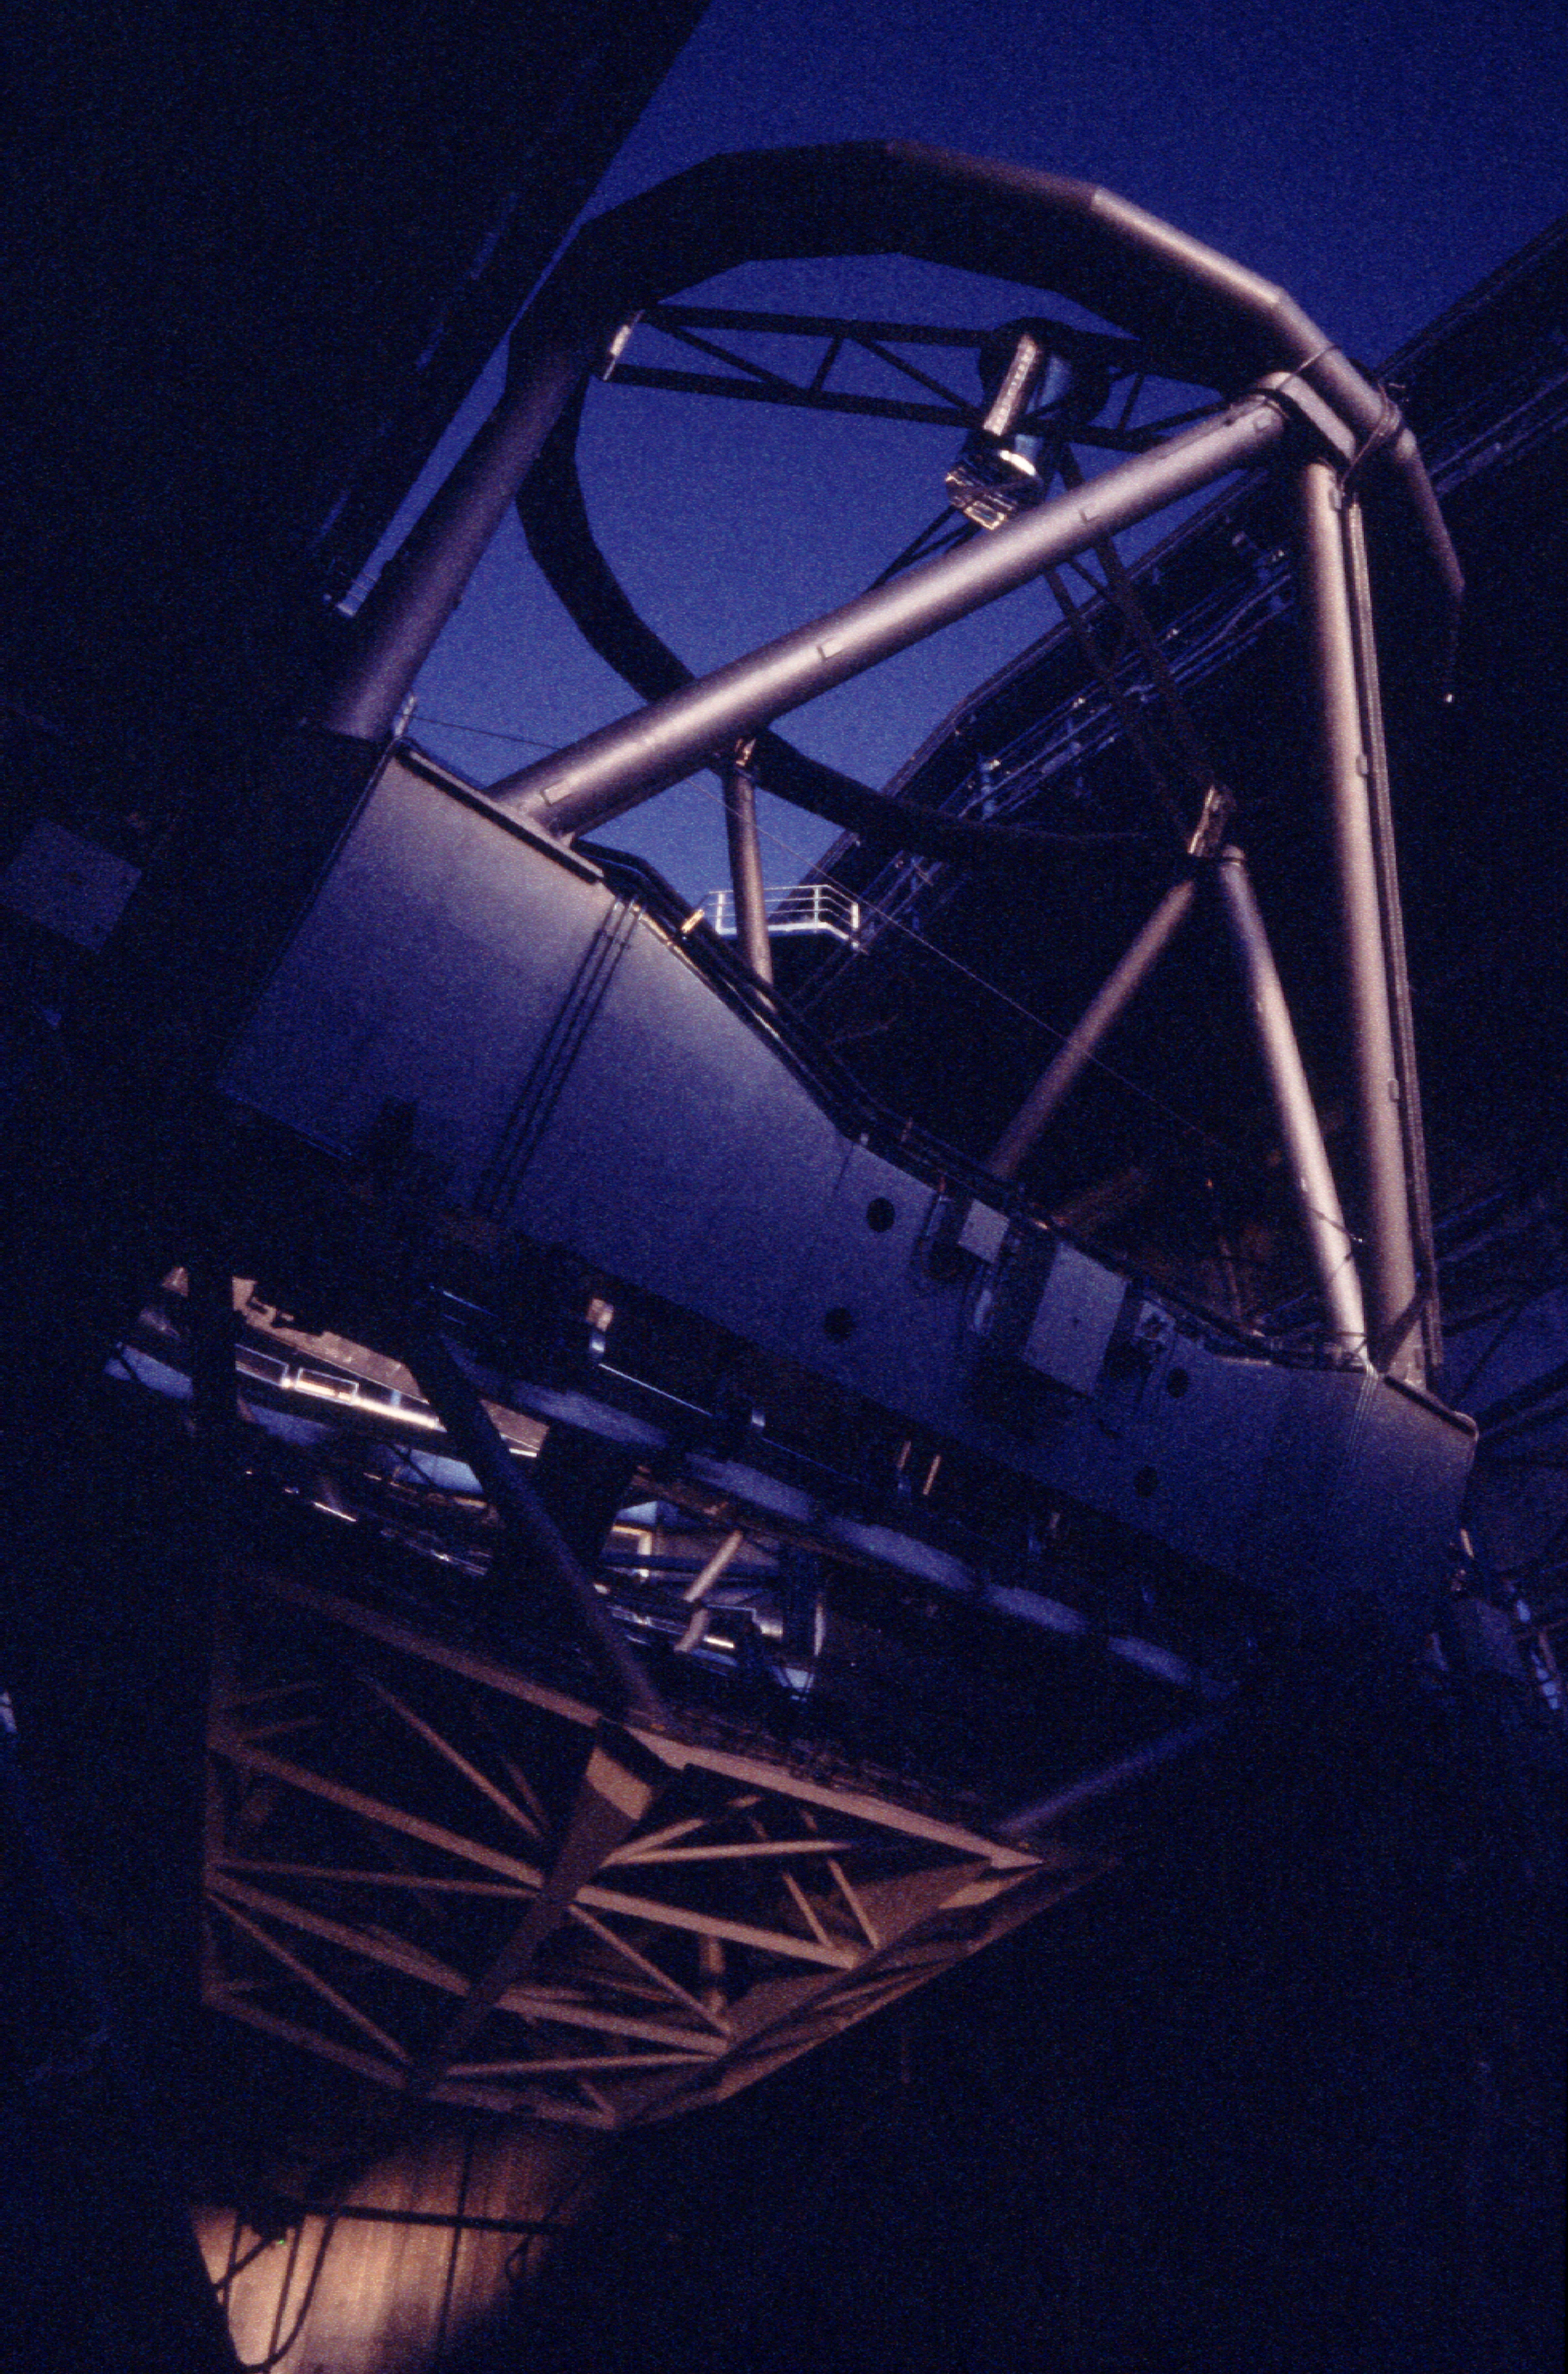

Preparing for the observations

As the sky gets darker, KUEYEN is still seen in evening moonlight. (Photo obtained on March 23, 2000).

Astronomical observations begin soon after sunset at Paranal.

Normally, they start with a series of test and calibration exposures that serve to determine the exact status of the various instruments, e.g., in terms of sensitivity at different wavelengths.

Some of these exposures are performed on a white target on the inside of the telescope enclosure, others are made on the sky, as it gets progressively darker.

If they are included in a programme, observations of comparatively bright objects may be carried out while the sky is still relatively bright. However, those of the faintest objects must wait until the period of "astronomical twilight" is over, i.e., when the Sun is at least 18° below the horizon.

Credit: ESO/H.H.Heyer